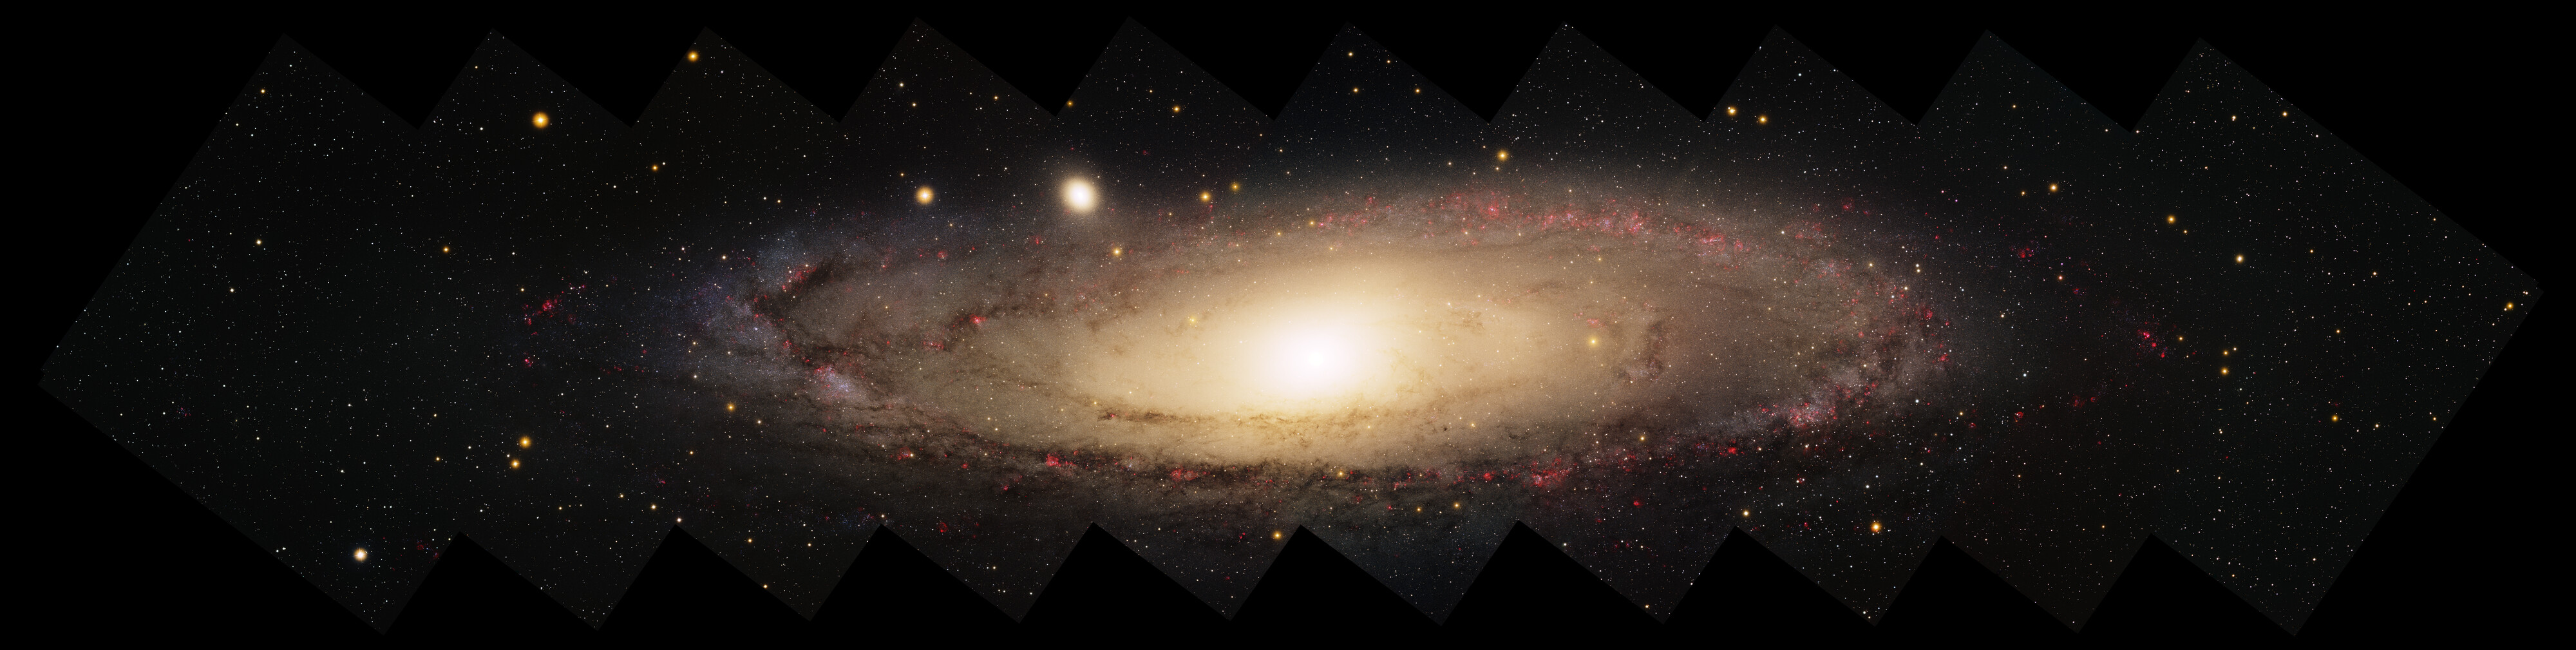

Panorama of Spiral Galaxy, M31

This image was created with data from the Local Group Survey, completed with the Mosaic camera on the Mayall 4-meter telescope at Kitt Peak National Observatory. M31, M33 and our Milky Way are the three largest members of the Local Group of galaxies. M31 is a spiral galaxy very similar in size and mass to our own. Ten 'pointings' of the camera along the galaxy in five filters were used to make the image. You could line seven full moons across the image. The image was generated with observations with the U (violet), B (blue), V (cyan), I (orange) and H-alpha (red) filters. The five filters show the star colors and HII star forming regions in vivid detail. About 600 million pixels in size, it is the largest and most detailed image of M31 ever completed that covers the entire galaxy. This image is rotated CW 127 degrees from North is up, East to the left.

Credit: Local Group Survey Team and T.A. Rector (University of Alaska Anchorage)